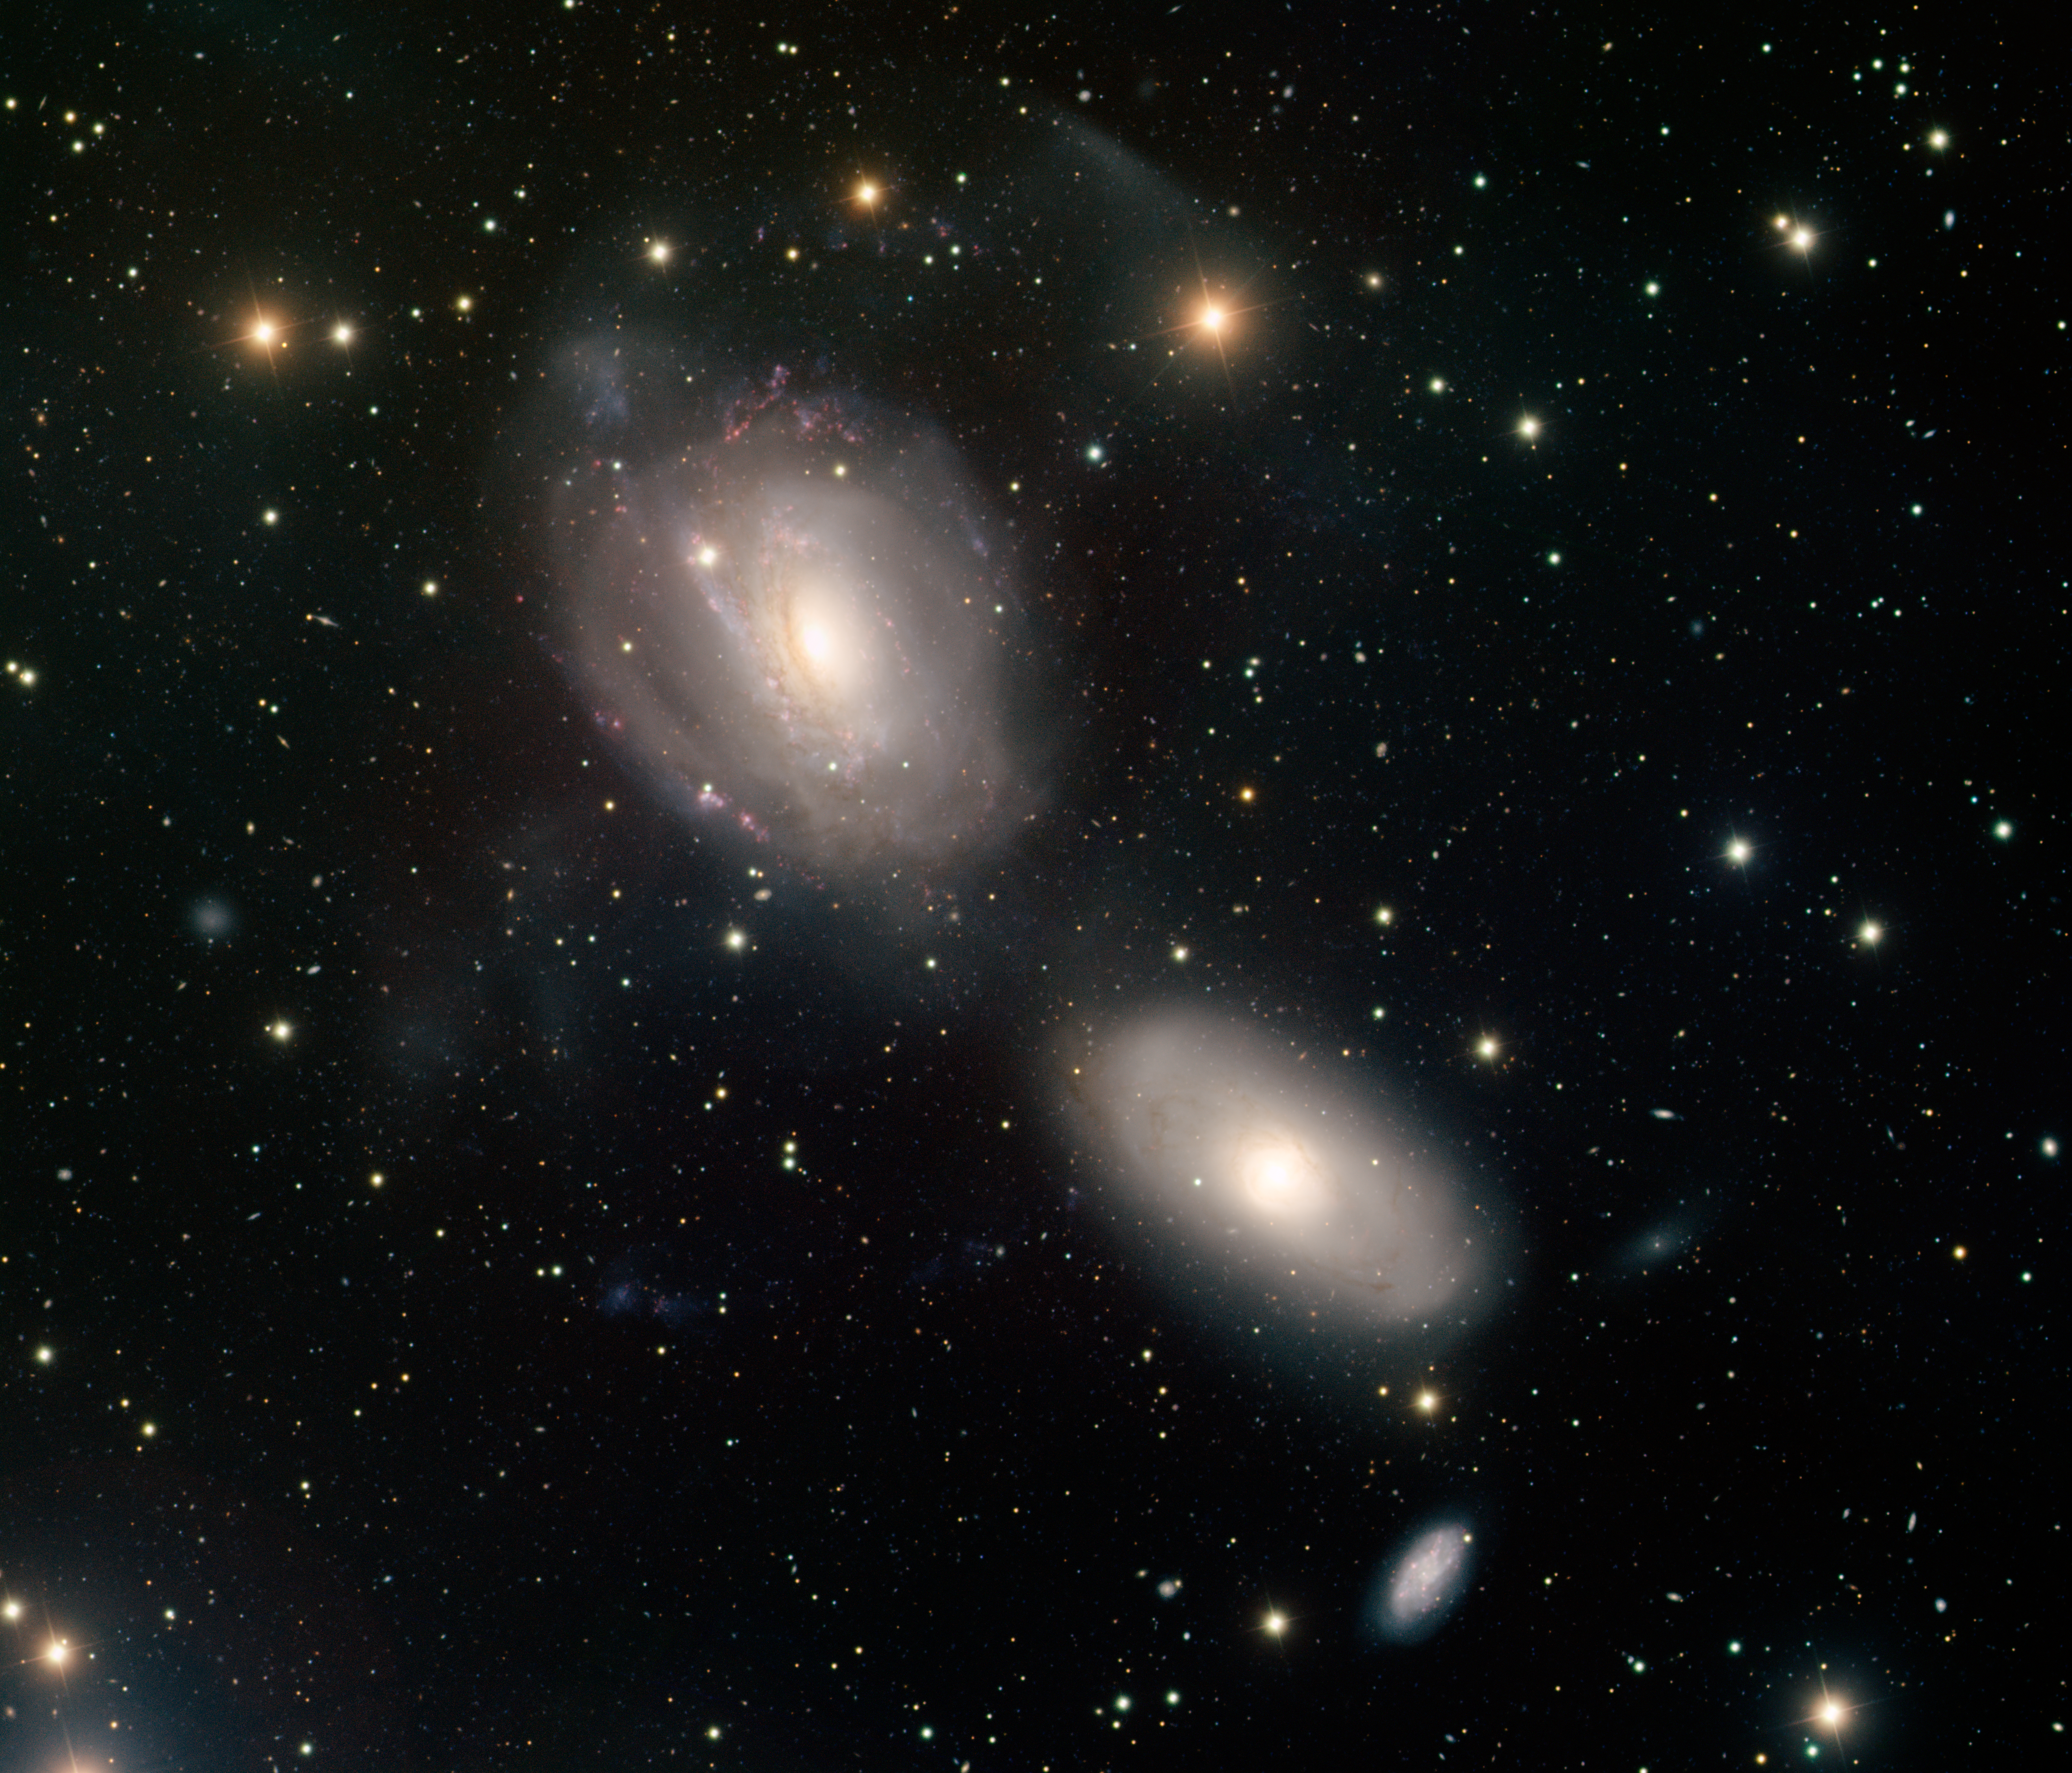

Spiral Galaxies NGC 3166 and NGC 3169

This image was obtained with the wide-field view of the Mosaic camera on the Mayall 4-meter telescope at Kitt Peak National Observatory. NGC 3166 (lower right) and NGC 3169 (upper left) are two spiral galaxies trapped in a death spiral. As these two galaxies begin to merge, they are starting to be pulled apart. The faint wisps surrounding NGC 3169 are its outer spiral arms being pulled off. Eventually these two galaxies will merge to form a single galaxy. NGC 3165, the small galaxy below NGC 3166, is also a member of this group. The image was generated with observations in the B (blue), V (green), I (orange) and Hydrogen-Alpha (red) filters. This image is rotated clockwise 30 degrees from north is up, east is to the left.

Credit: T.A. Rector (University of Alaska Anchorage) and H. Schweiker (WIYN and NOIRLab/NSF/AURA)